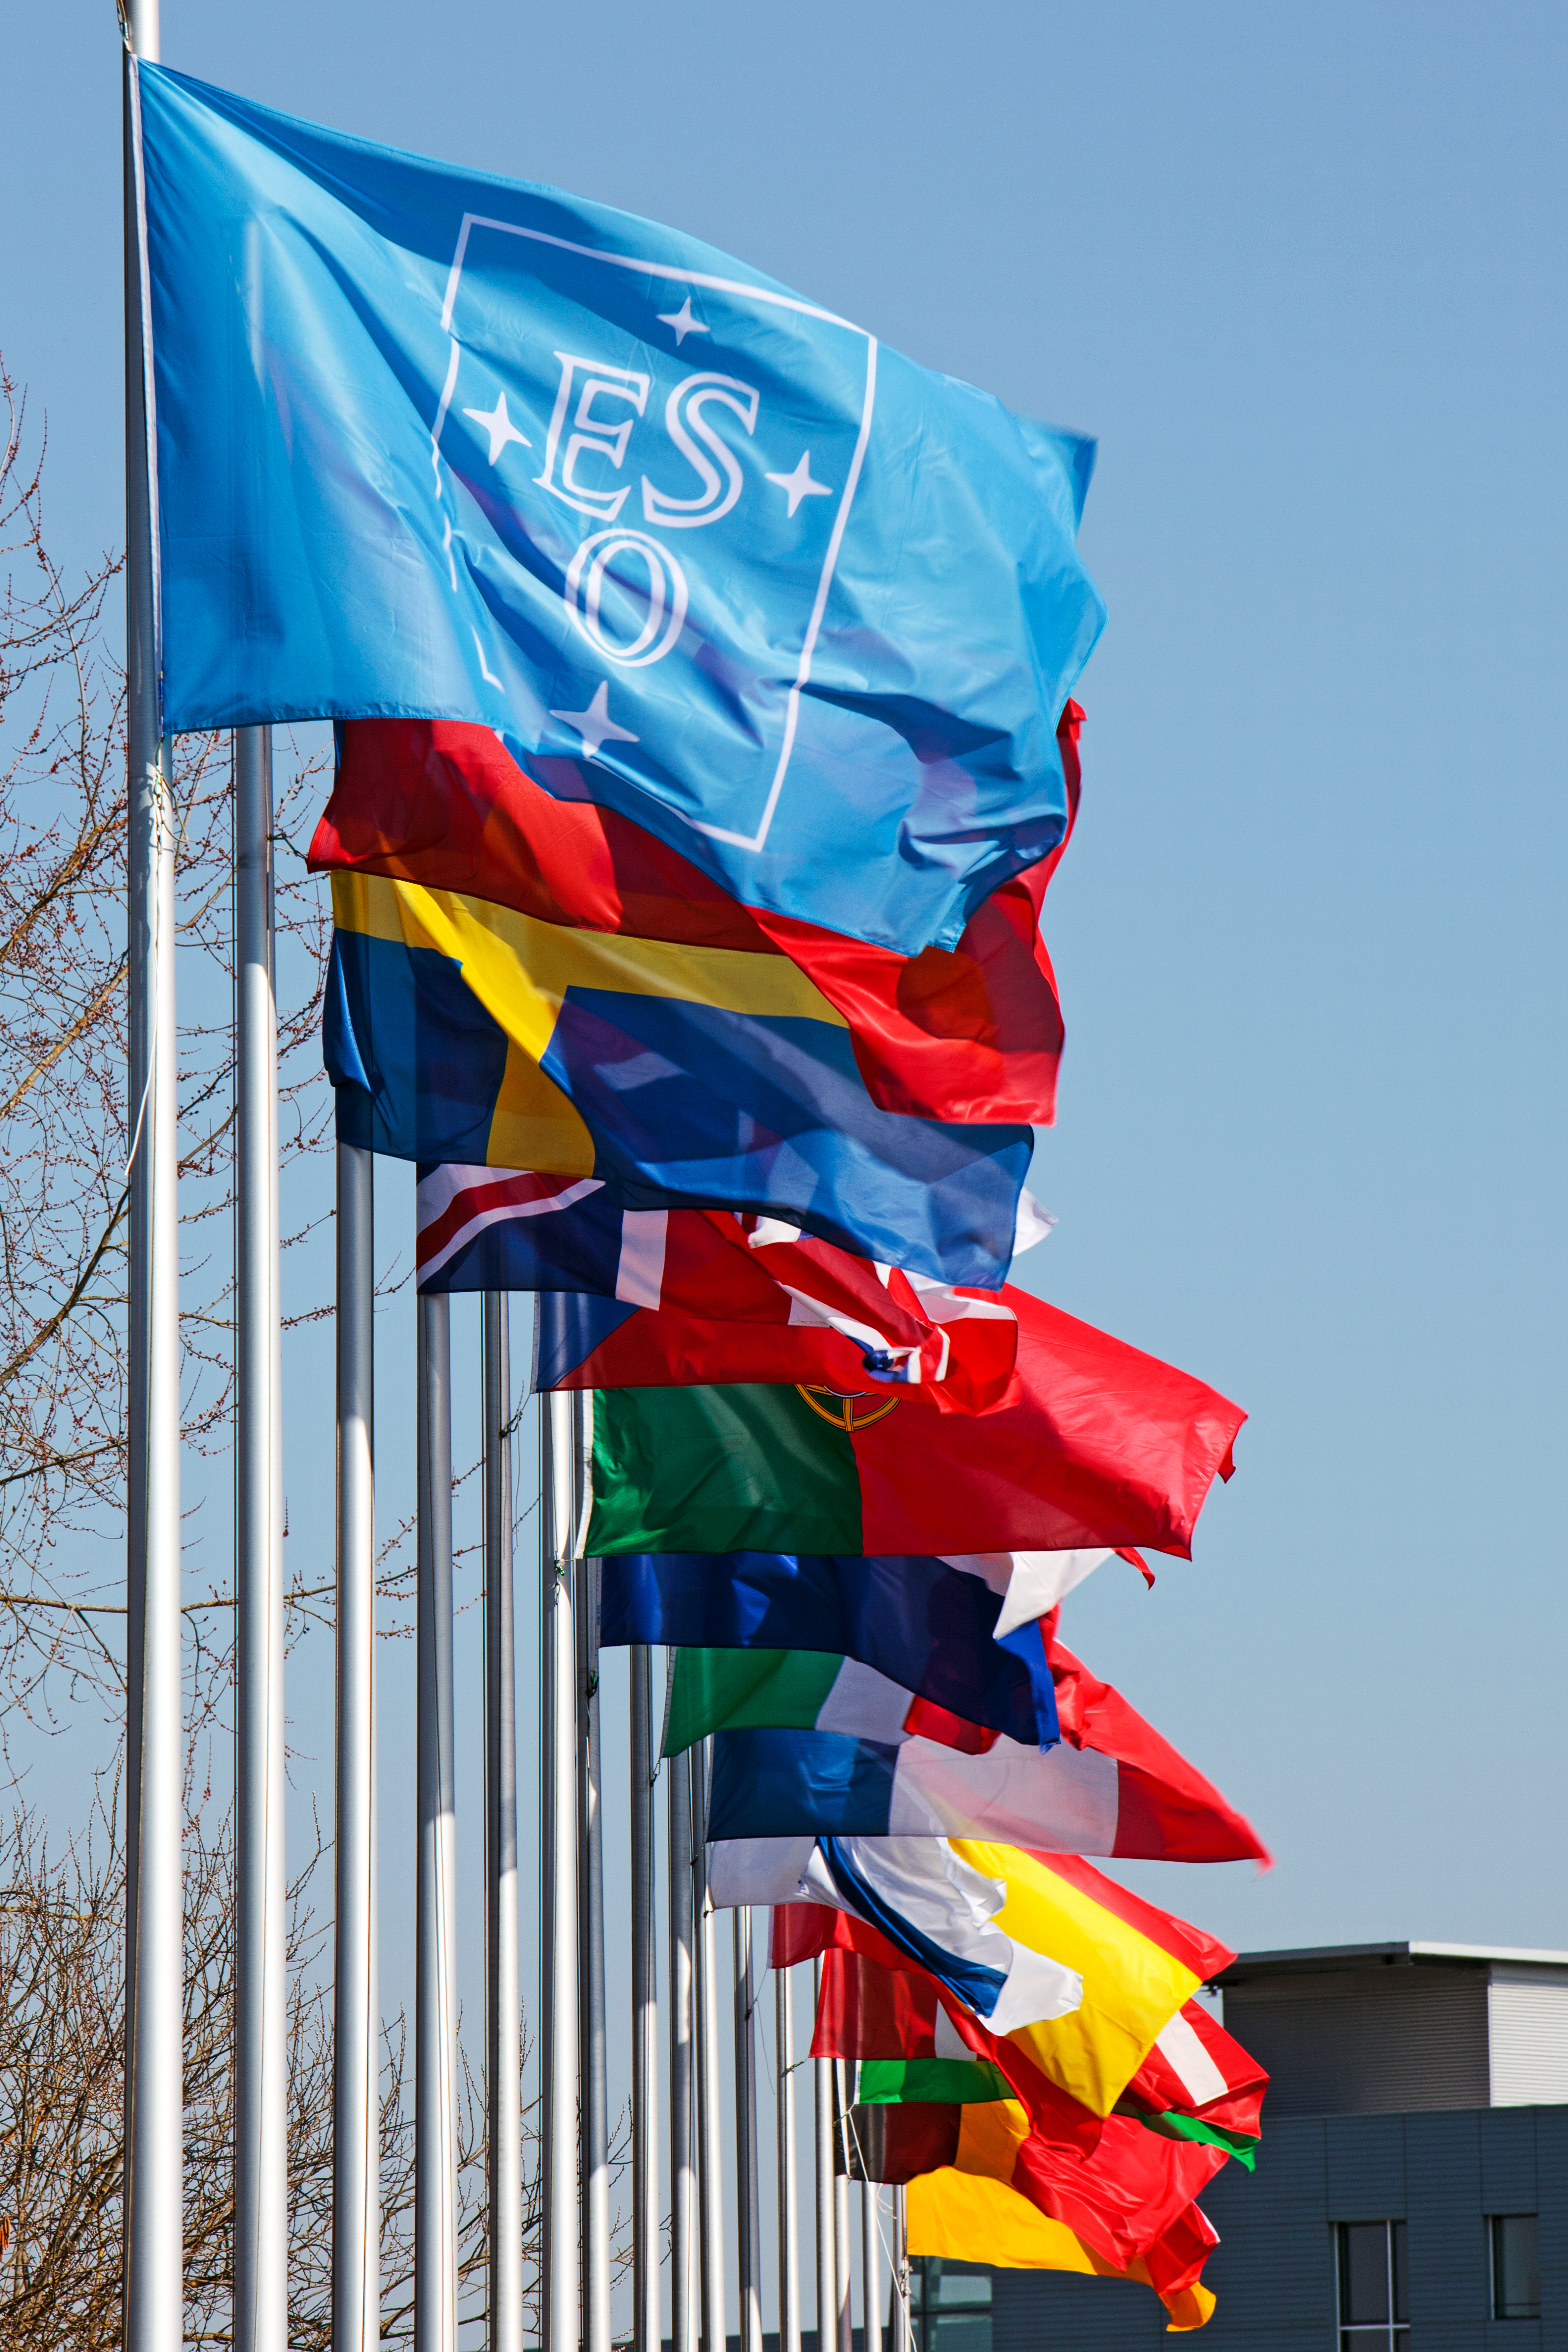

Flags at ESO Headquarters

The blue flag of the European Southern Observatory (ESO), followed by the flags of ESO’s Member States, fly in front of ESO’s Headquarters, located in Garching, near Munich, Germany.

Credit: ESO